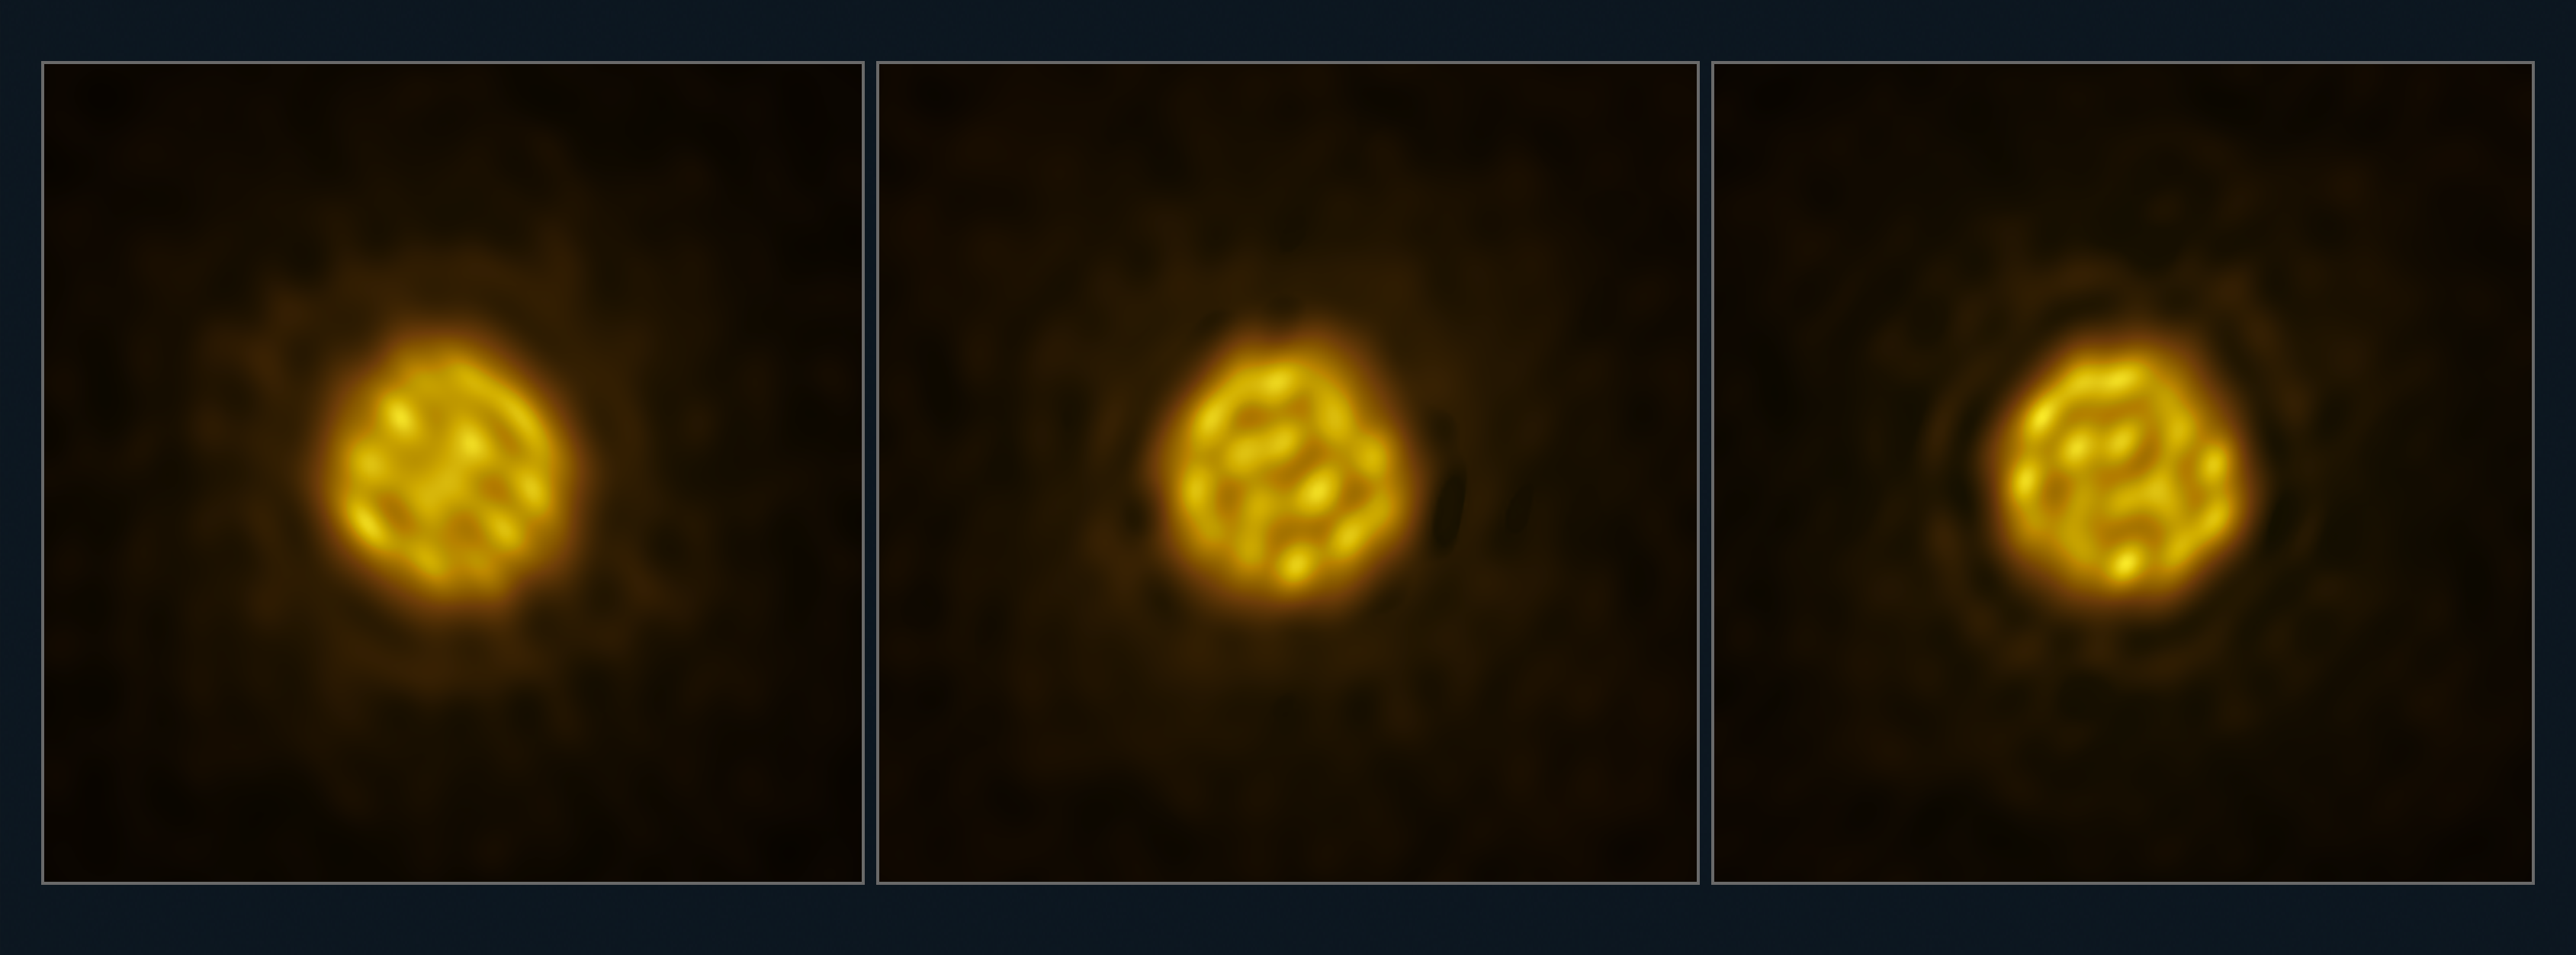

Detailed images of the surface of the star R Doradus (no annotations)

Astronomers have captured a sequence of images of a star other than the Sun in enough detail to track the motion of bubbling gas on its surface. The images of the star, R Doradus, were obtained with the Atacama Large Millimeter/submillimeter Array (ALMA), a telescope co-owned by ESO, in July and August 2023. This panel shows three of these real images, taken with ALMA on 18 July, 27 July and 2 August 2023. The giant bubbles — 75 times the size of the Sun — seen on the star’s surface are the result of convection motions inside the star.

Credit: ALMA (ESO/NAOJ/NRAO)/W. Vlemmings et al.